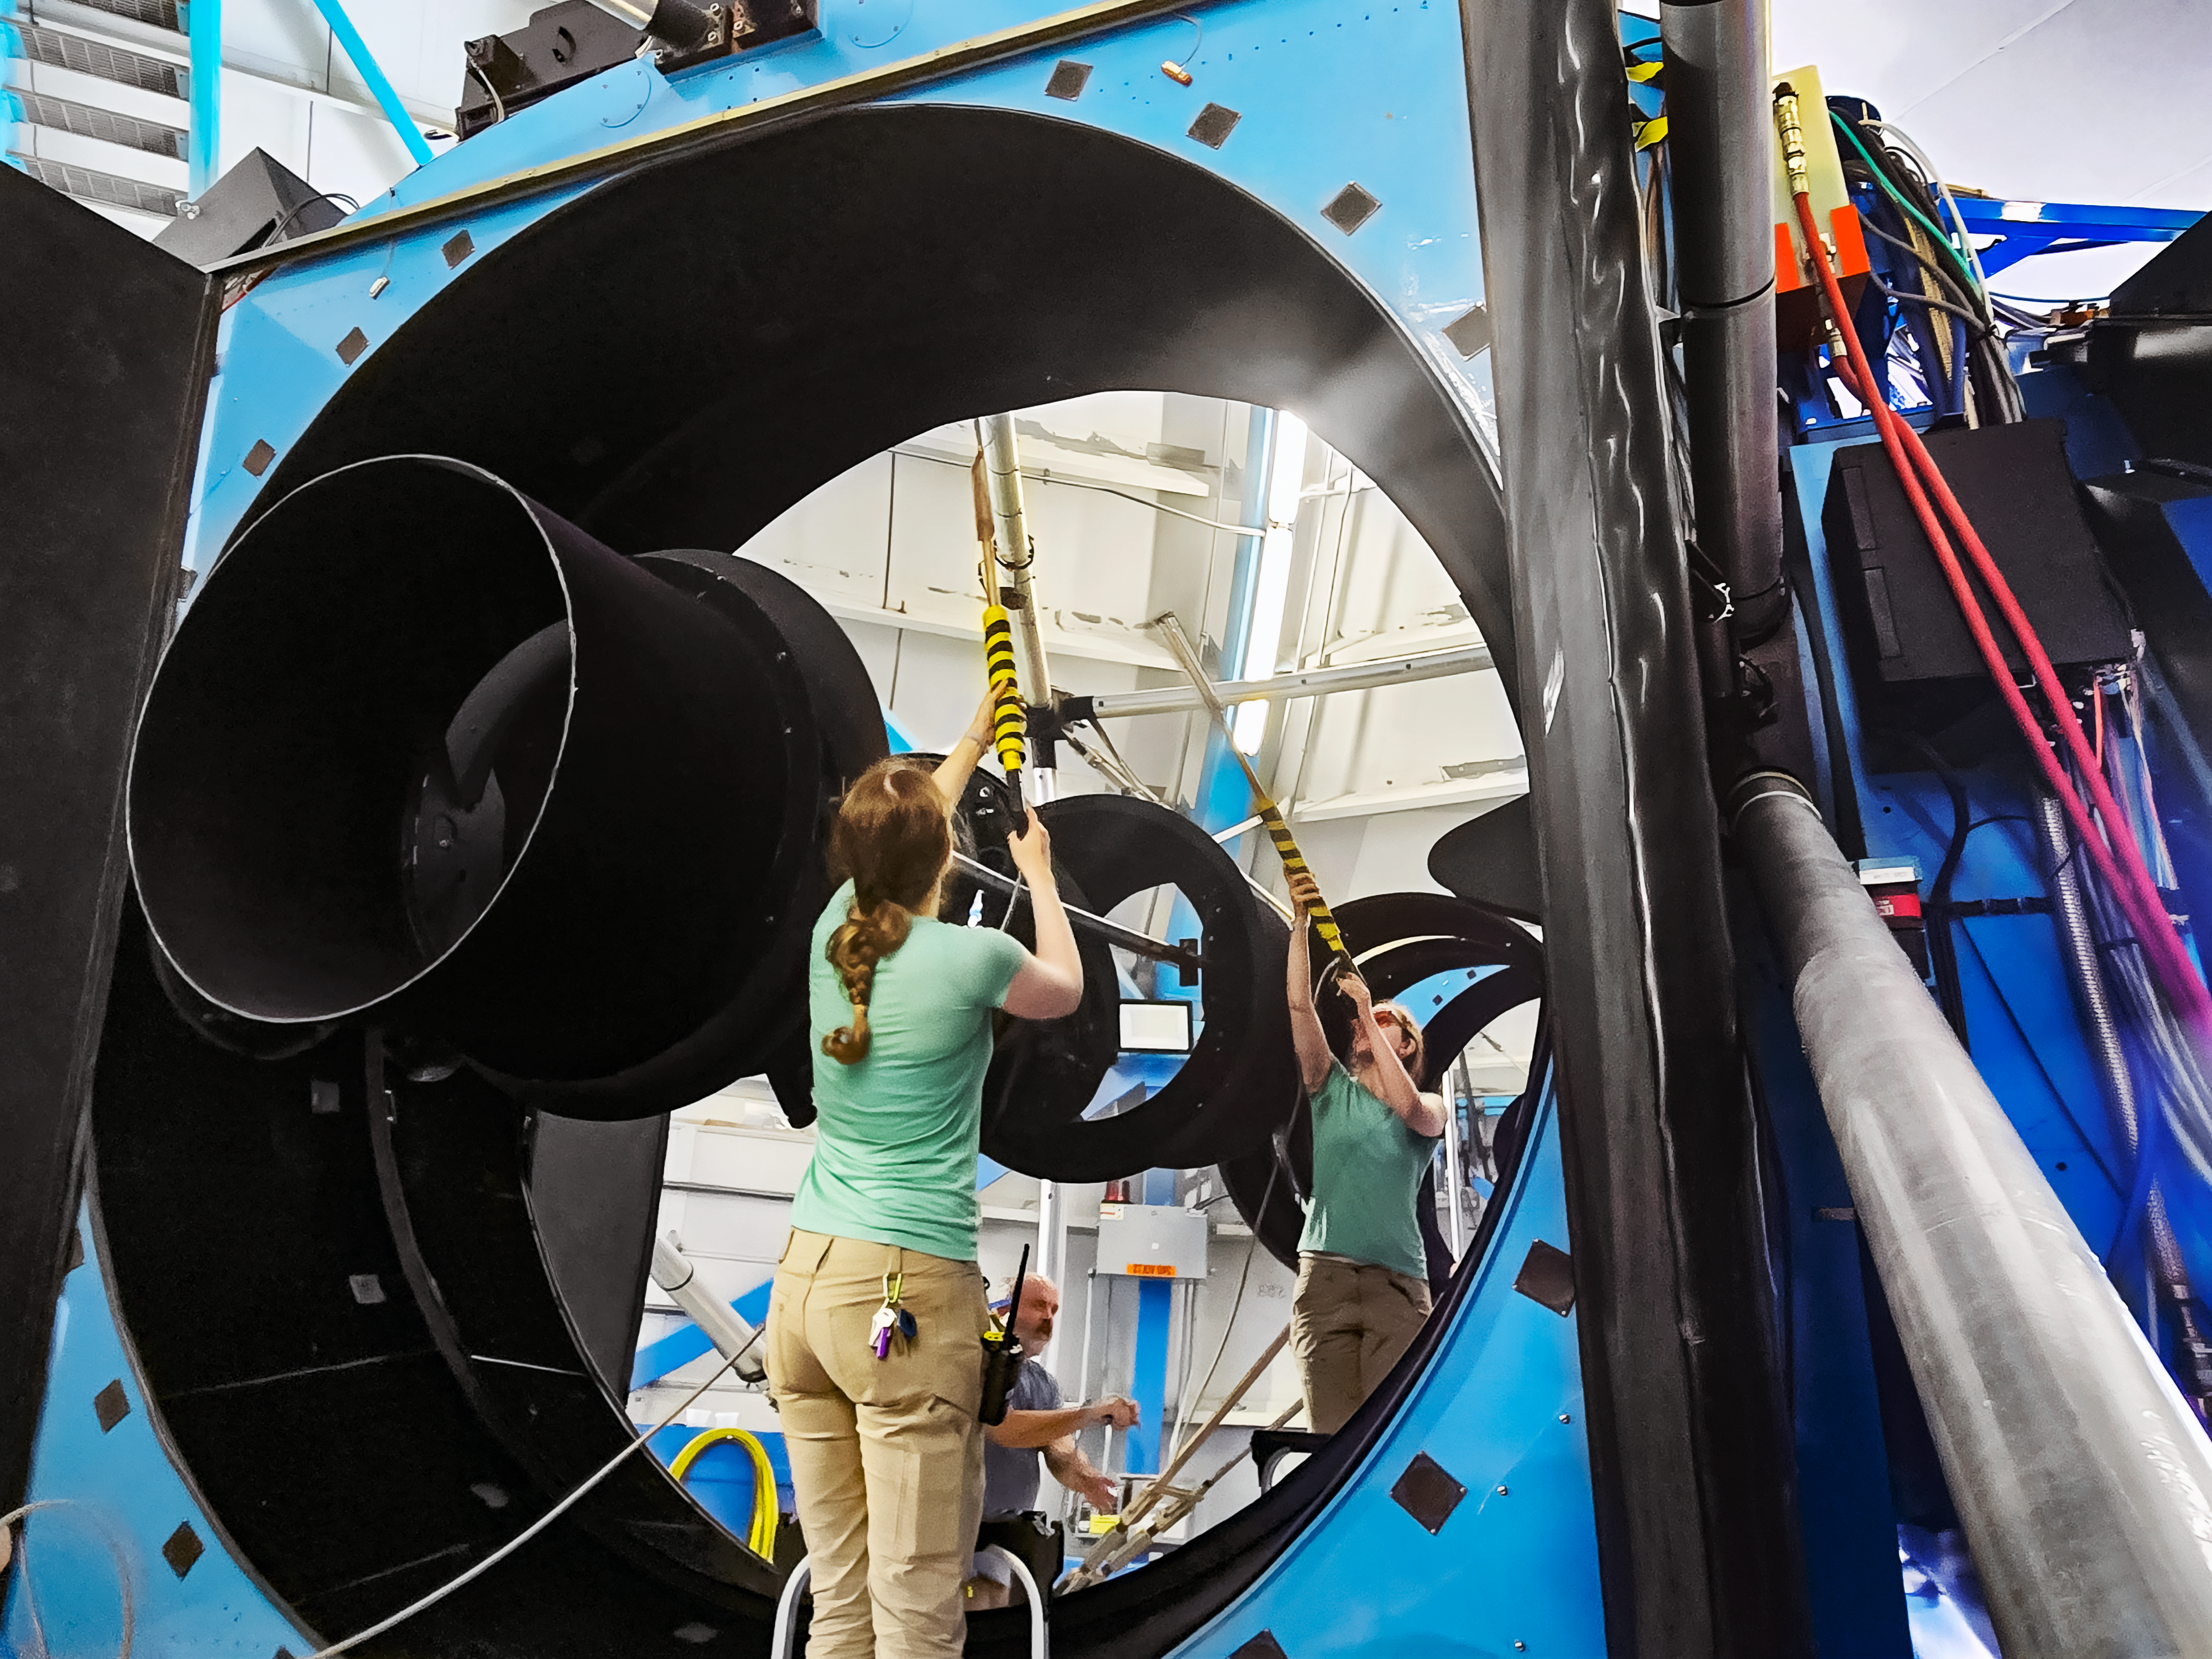

Servicing the WIYN 3.5-meter telescope

Emily Hunting cleans the recoated WIYN mirror with carbon dioxide.

Credit: NOIRLab/NSF/AURA/E. Koehler